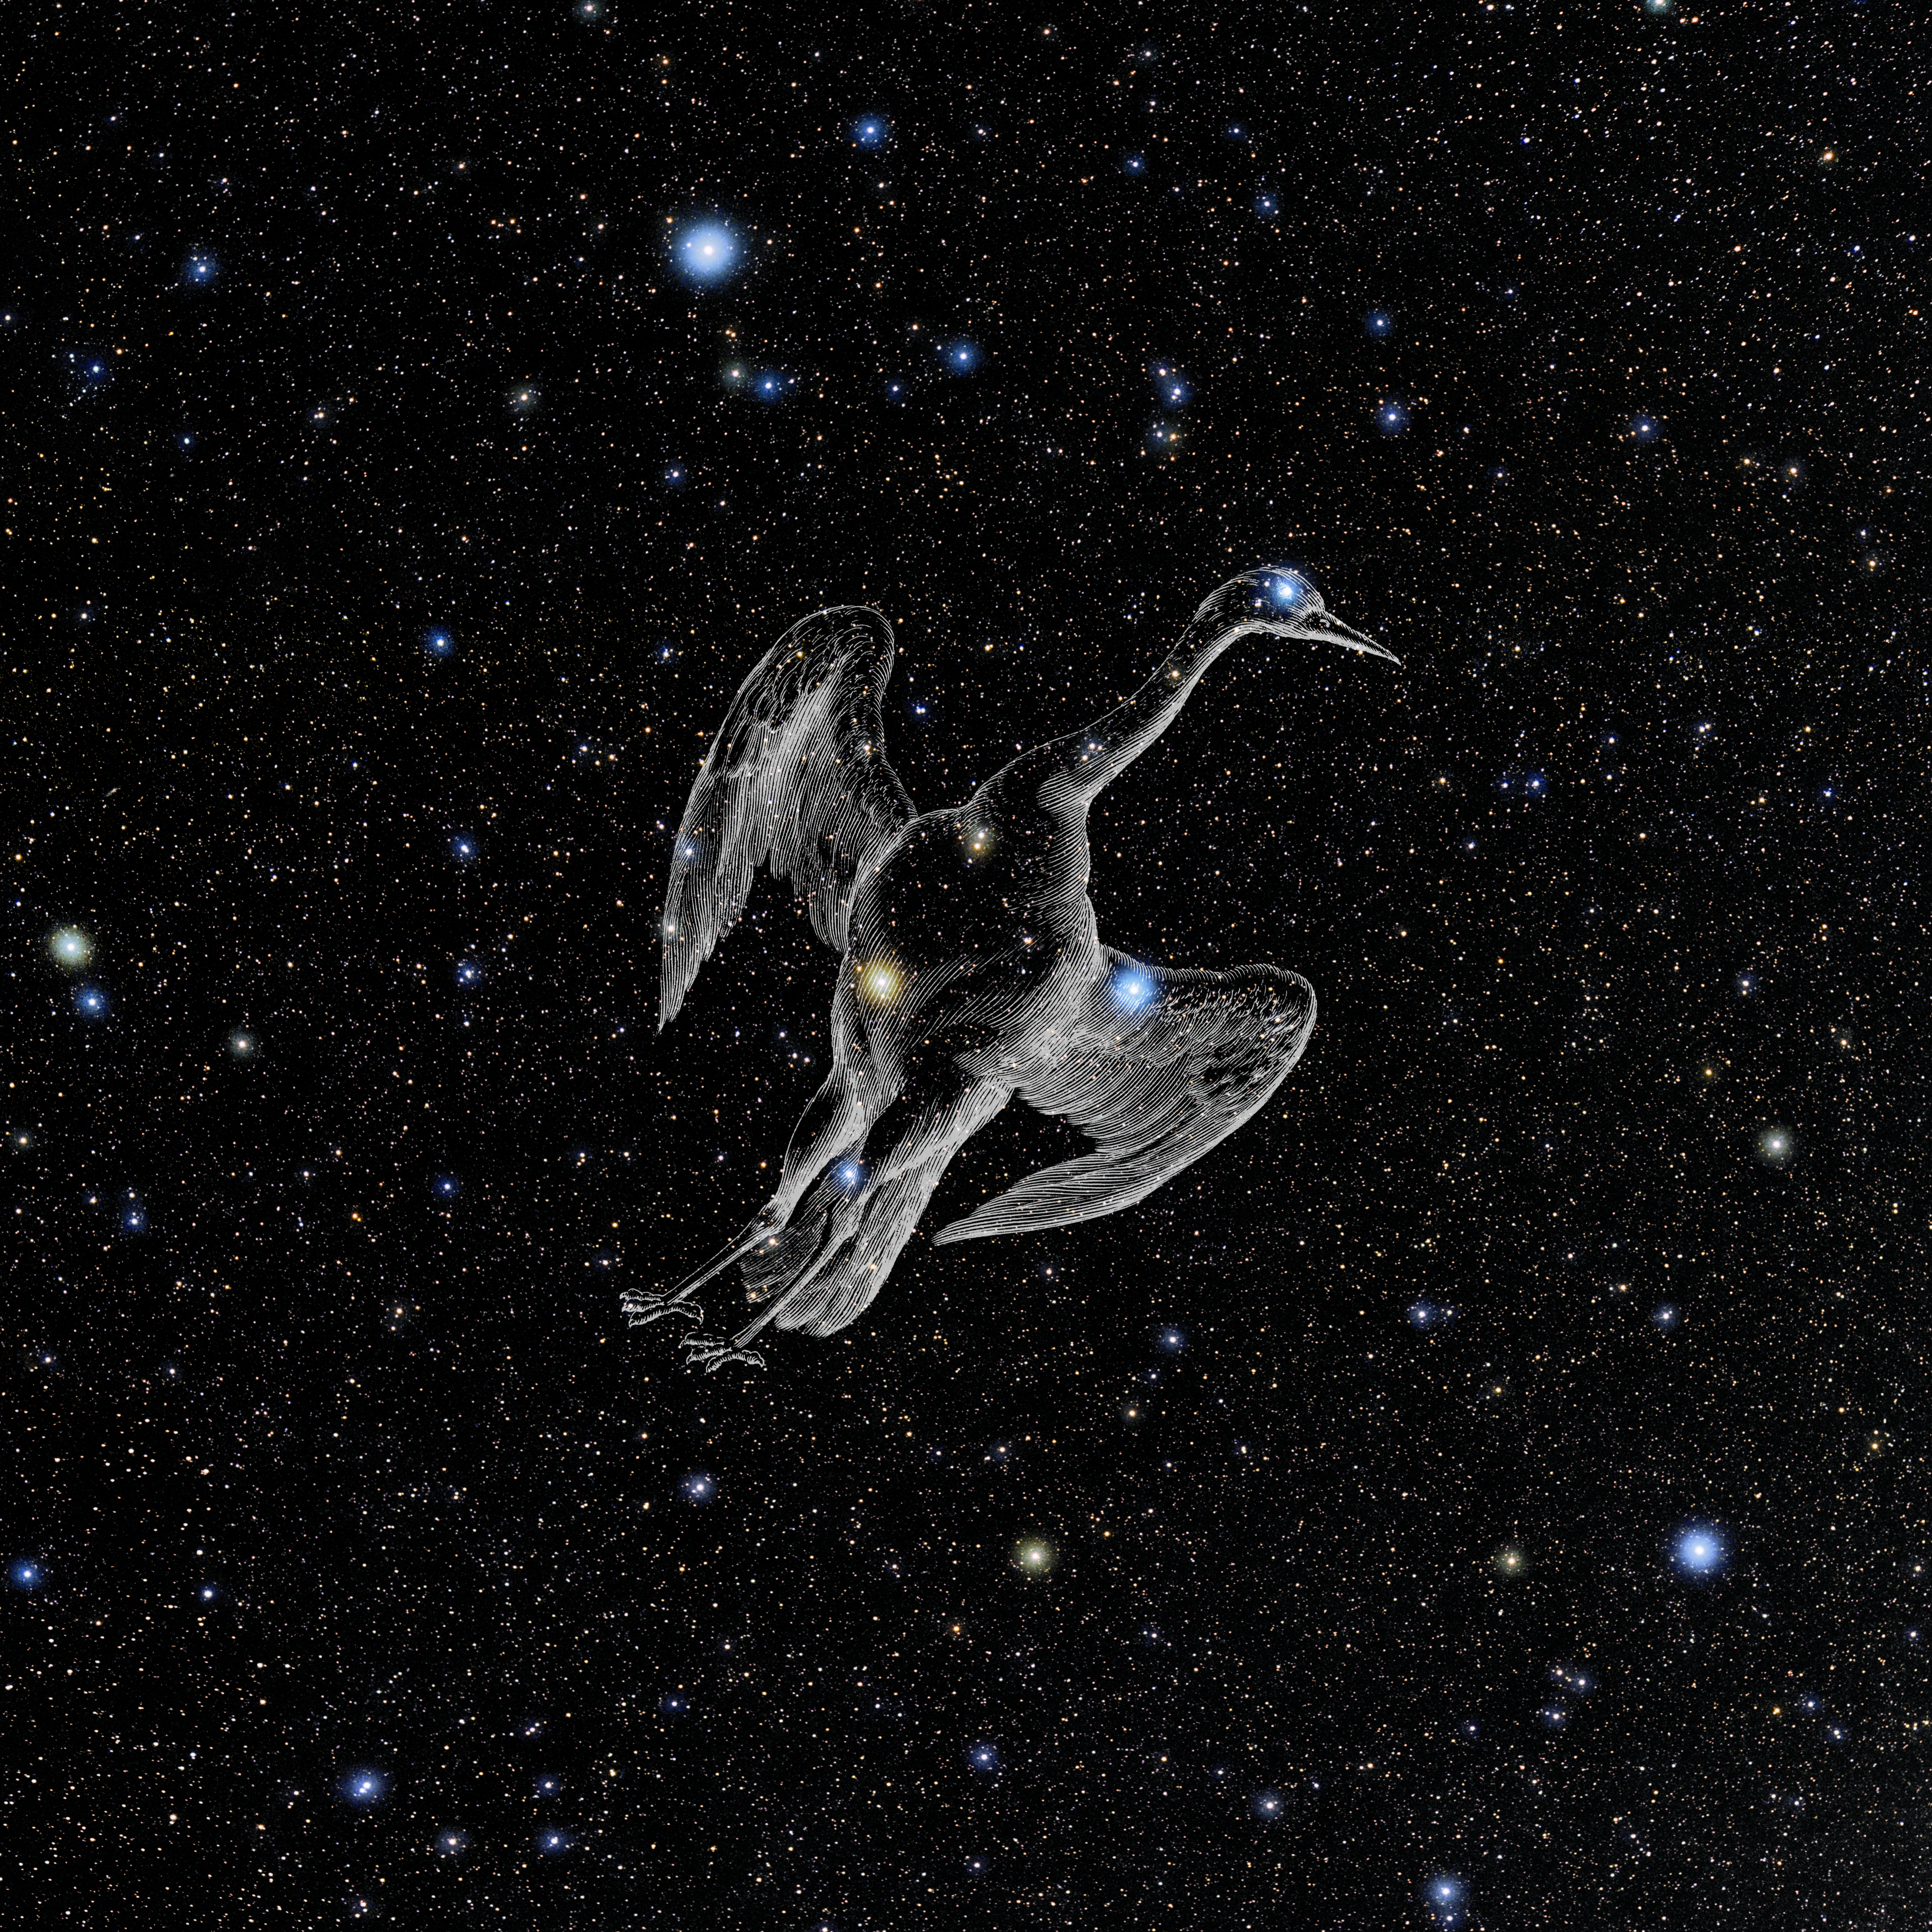

Grus with Hevelius Drawing

Photo of the constellation Grus from NOIRLab's 88 Constellations project showing Johannes Hevelius drawing of the constellation in Uranographia, his celestial catalogue in 1690.
Here is the version with the constellation 'stick figure' and here the unannotated version.

Credit: E. Slawik/NOIRLab/NSF/AURA/M. Zamani/J. Hevelius/NASA Universe of Learning/USNO/STScI